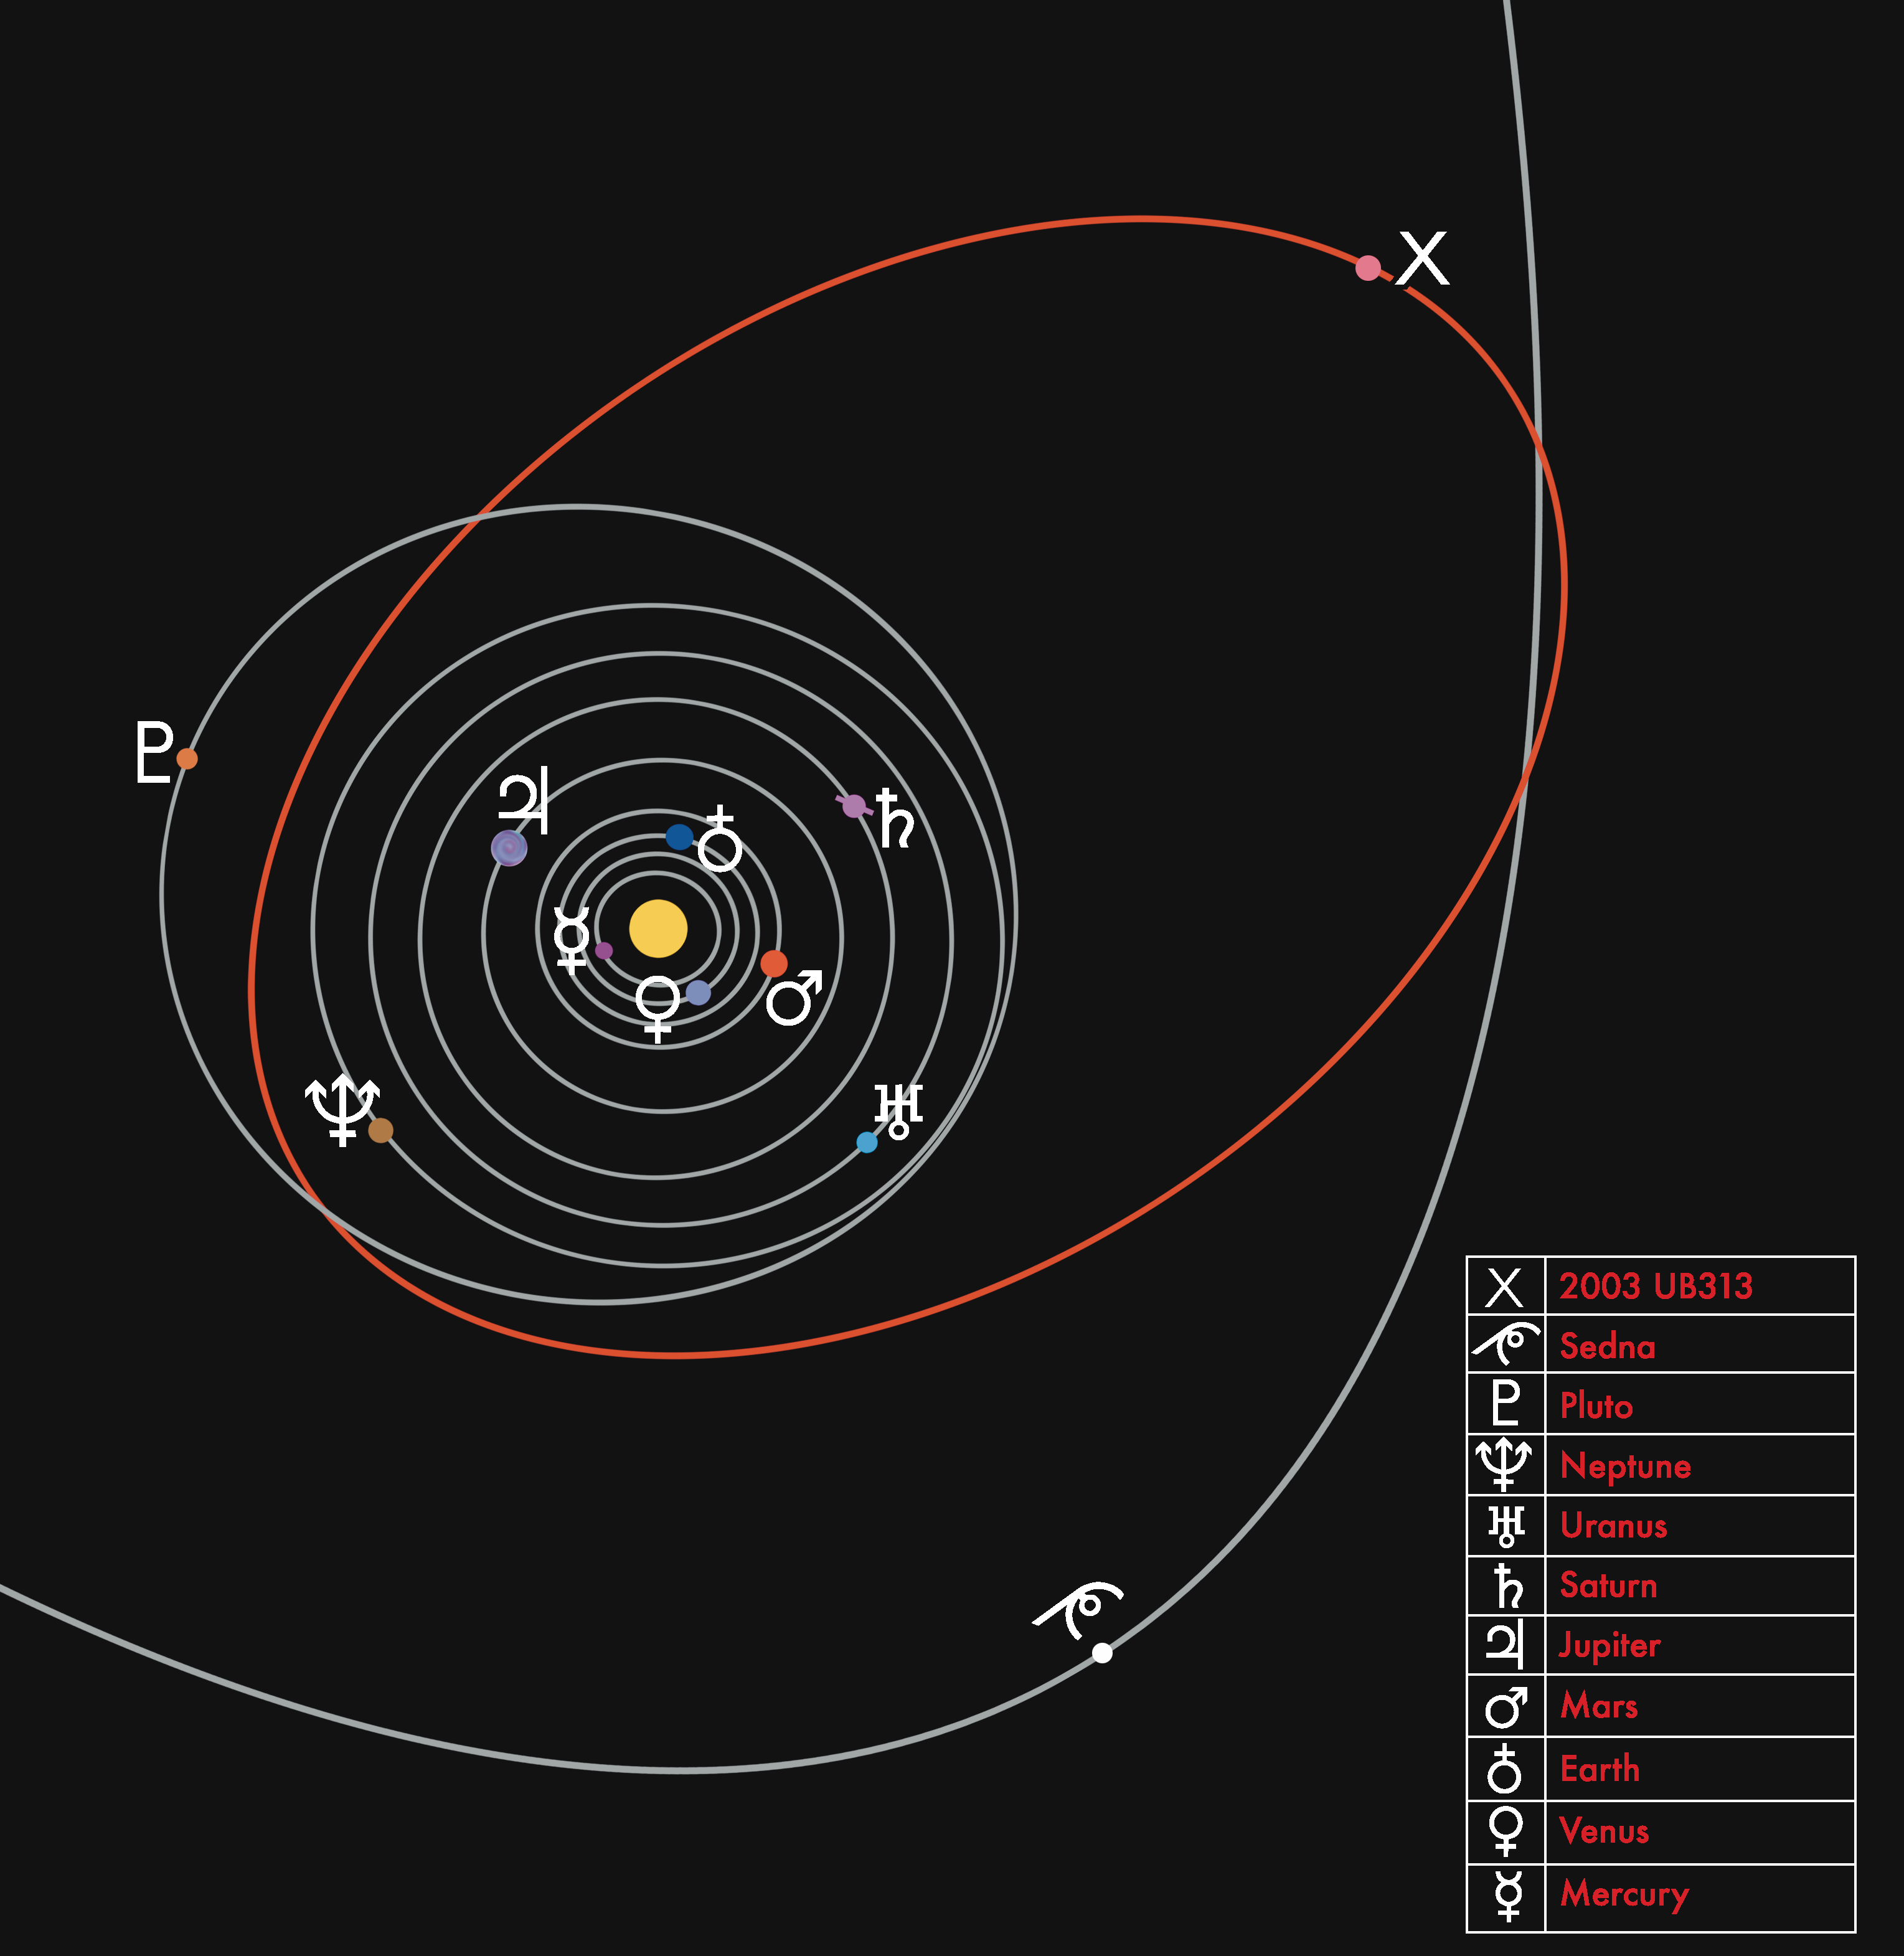

Orbital Close-up

The "original" nine planets are indicated as well as 2003 UB313 (in red) and part of Sedna's orbit. 2003 UB313 appears to cross inside of Pluto's orbit but this is due to the fact that 2003 UB313 is tilted by about 45º relative to the rest of the solar system.

Credit: NOIRLab